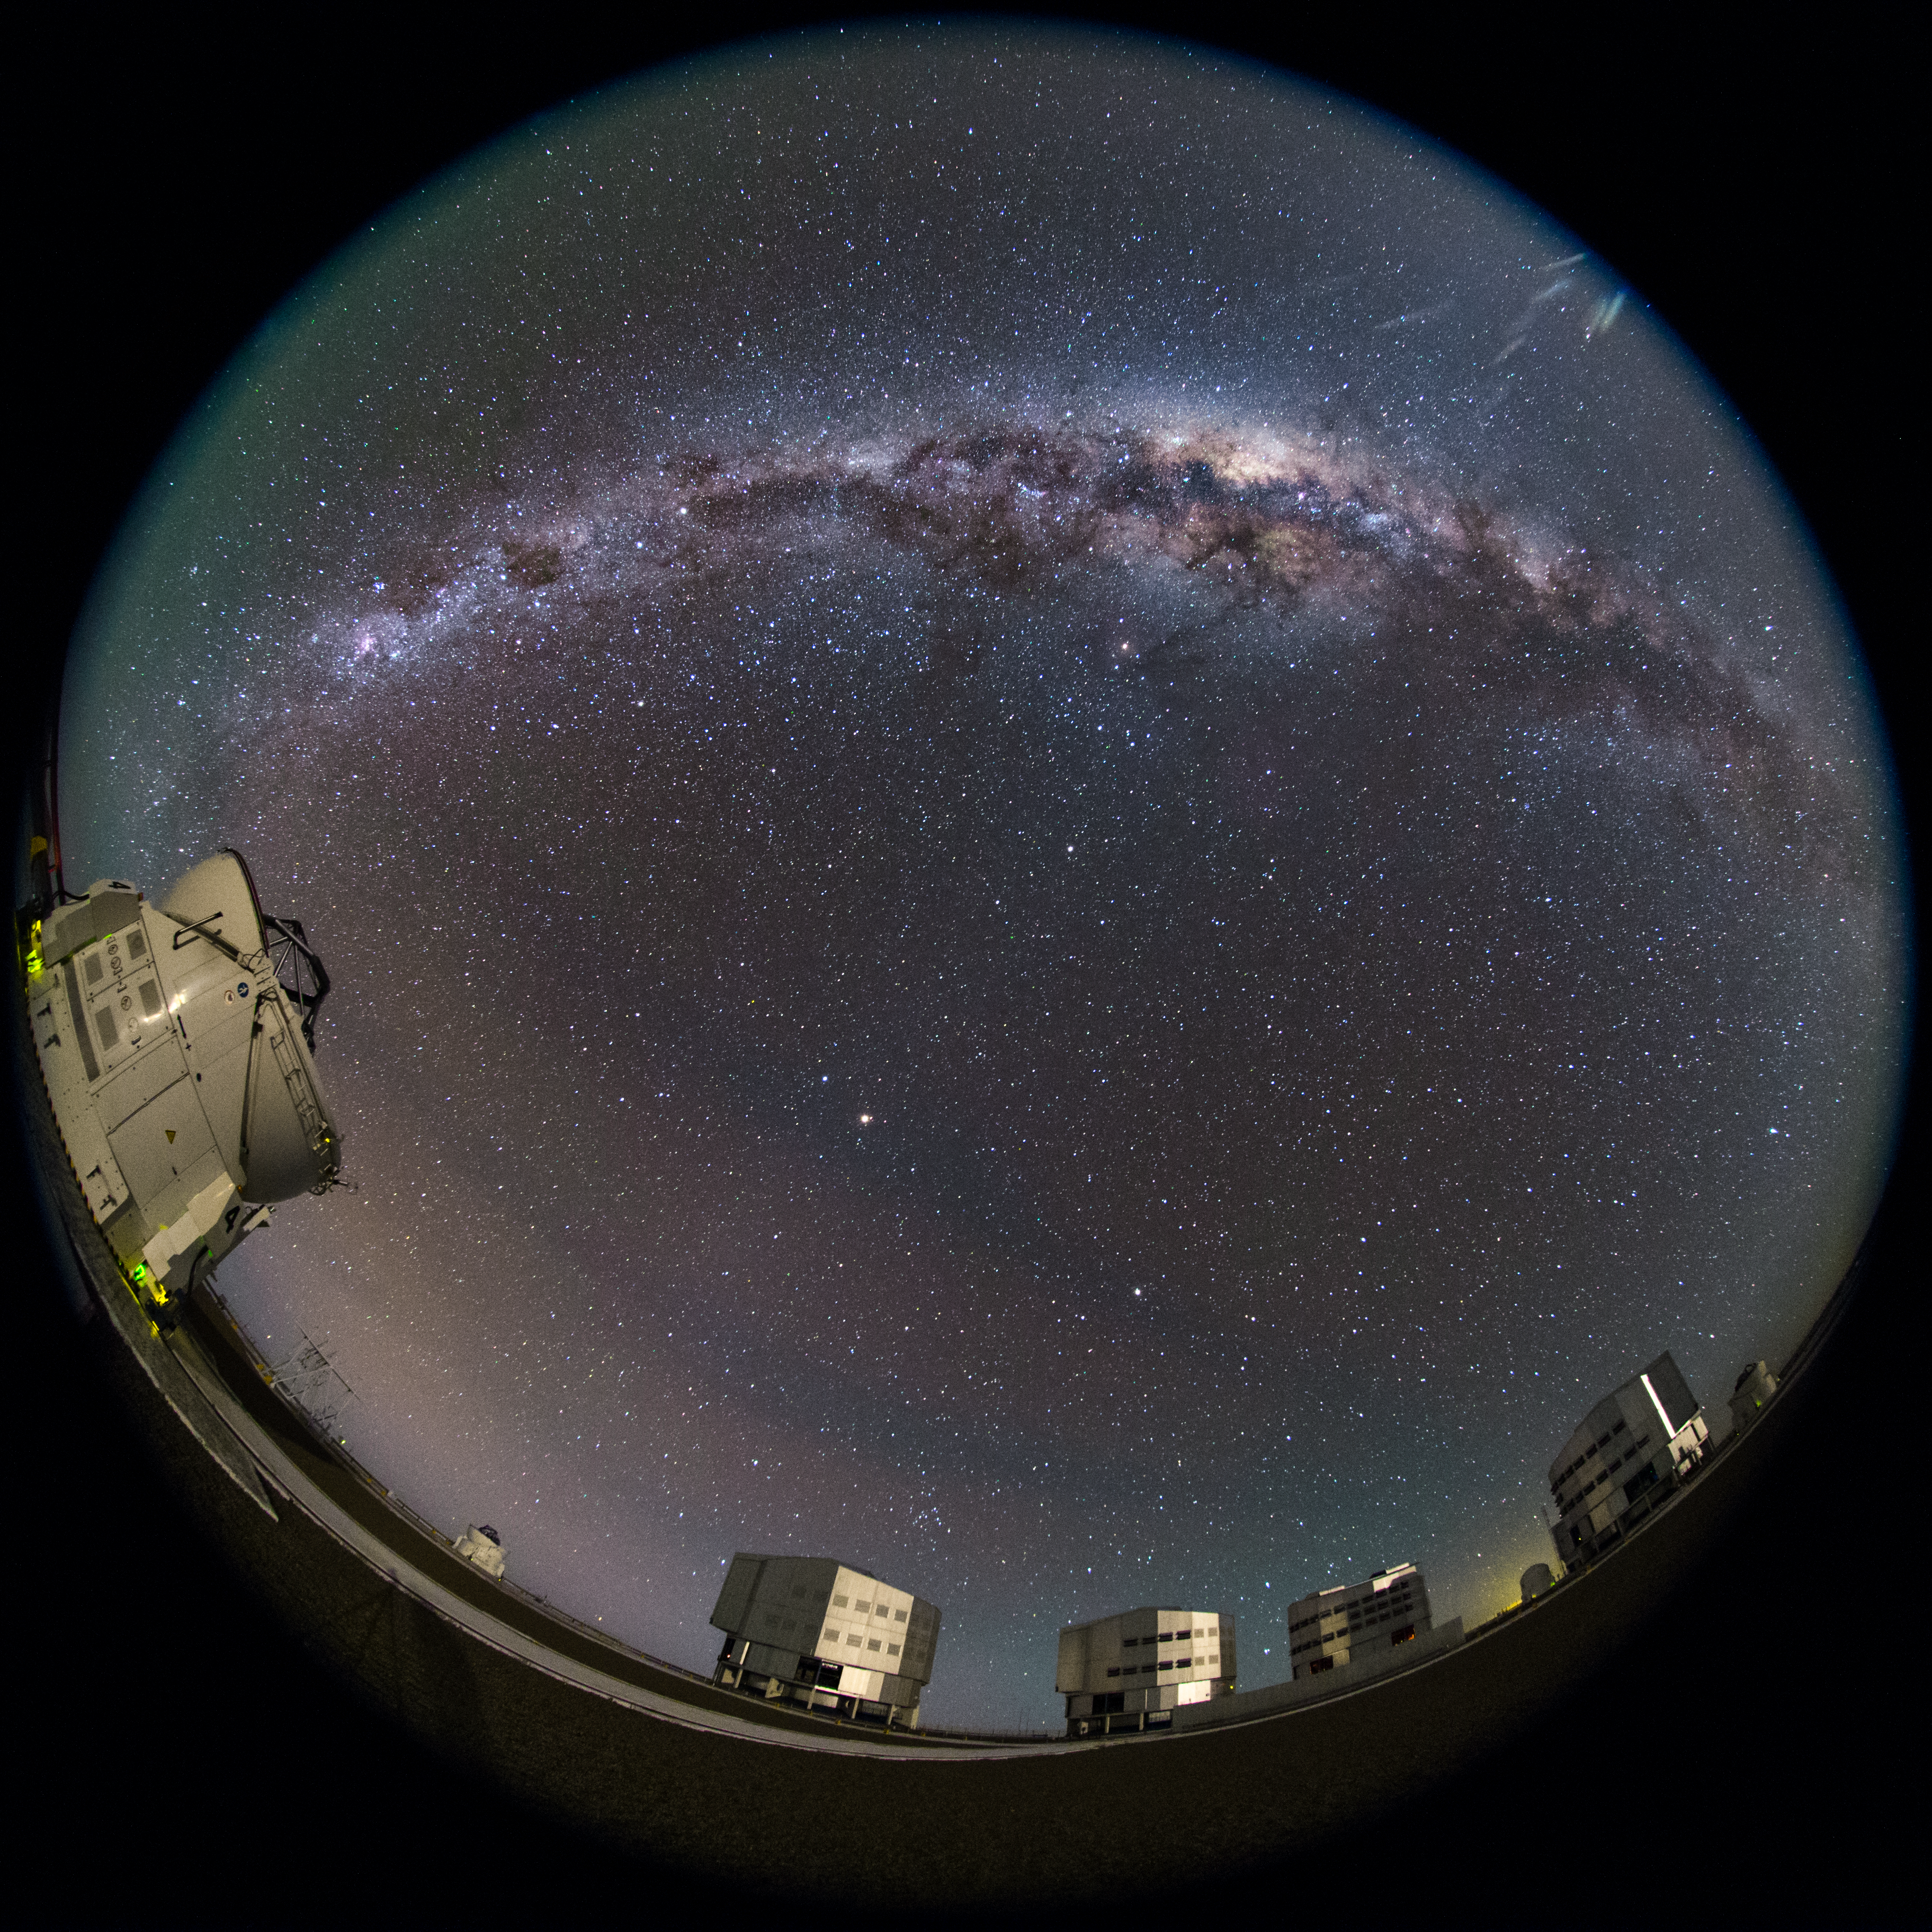

The full Paranal night sky

This romantic scene taken with a fish-eye (fulldome) lens shows the beauty of the Chilean night sky in crisp ultra high definition from Paranal, home to the Very Large Telescope array (VLT). The Milky Way shines brightly above the platform where each of the four 8.2m Unit Telescopes (UTs) and smaller 1.8 diameter Auxiliary Telescopes can be seen, which together form a giant ‘interferometer’, the ESO Very Large Telescope Interferometer.

Credit: ESO/B. Tafreshi (twanight.org)